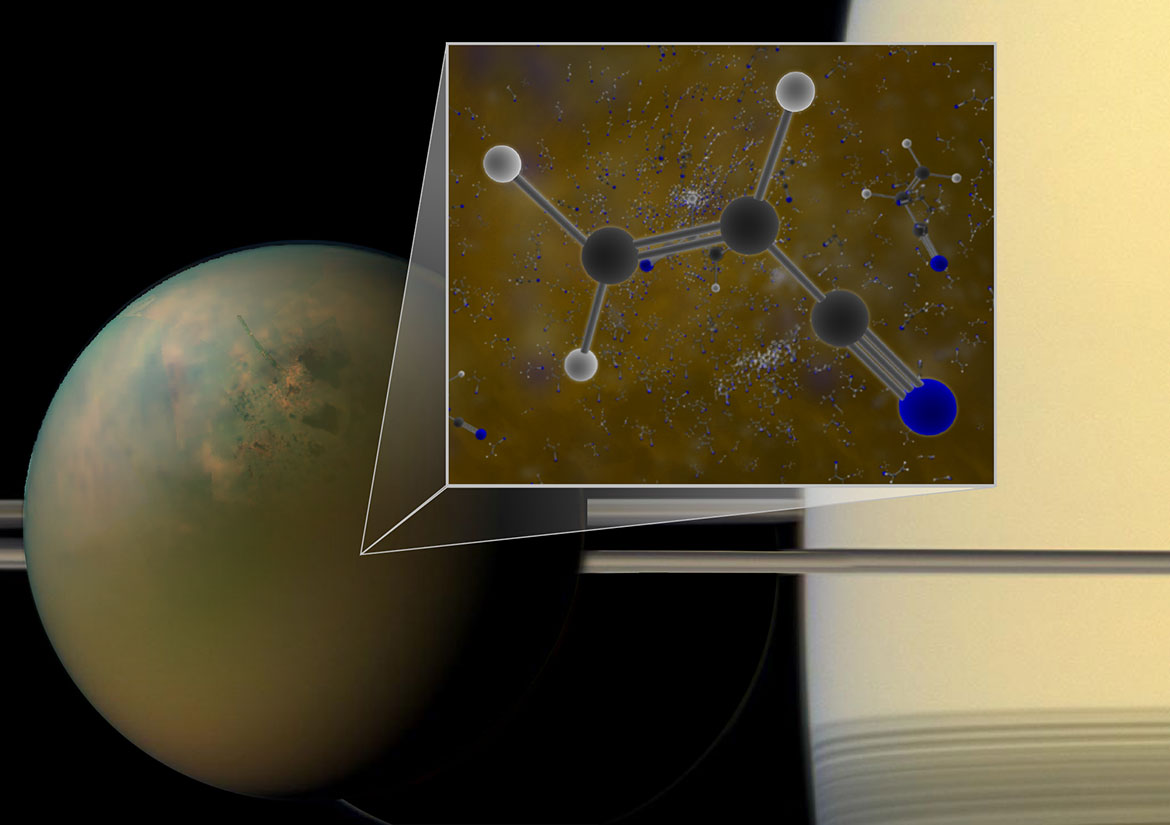

Molecules of vinyl cyanide reside in the atmosphere of Titan

Archival ALMA data have confirmed that molecules of vinyl cyanide reside in the atmosphere of Titan, Saturn’s largest moon. Titan is shown in an optical (atmosphere) infrared (surface) composite from NASA’s Cassini spacecraft. In a liquid methane environment, vinyl cyanide may form membranes.

Credit: B. Saxton (NRAO/AUI/NSF); NASA